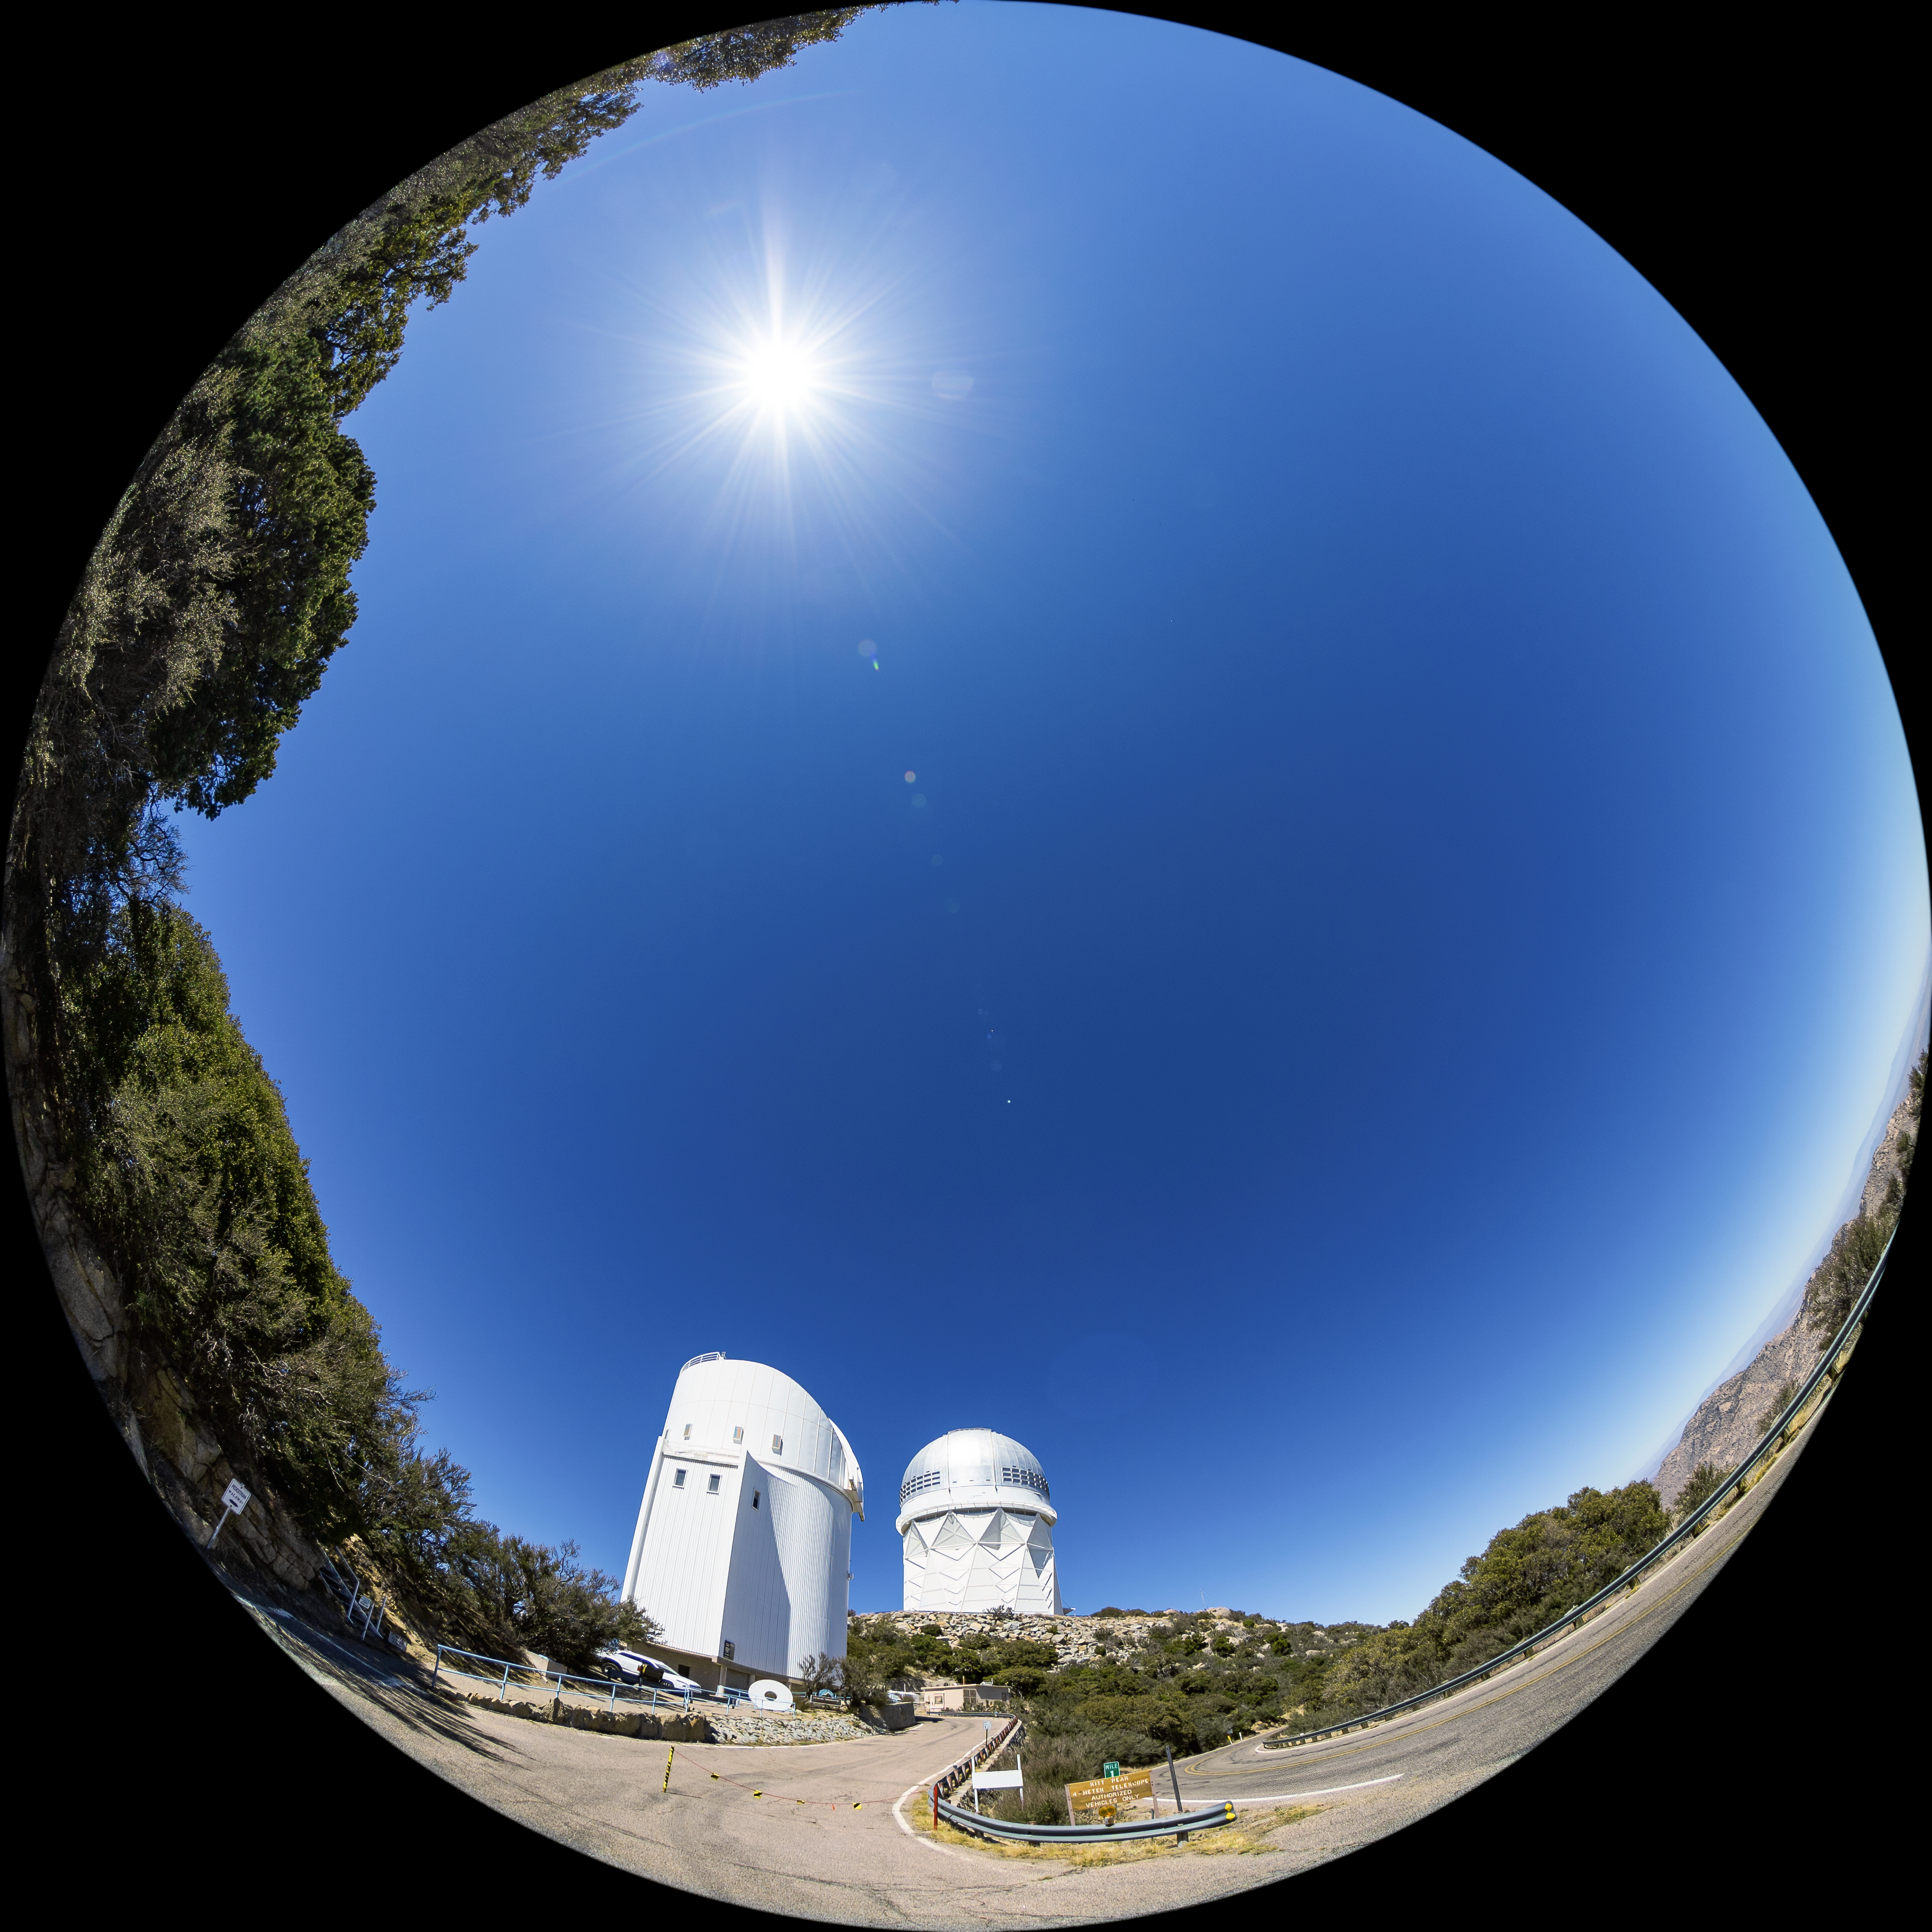

Nicholas U. Mayall 4-meter Telescope and UArizona Bok 2.3-meter Telescope Fulldome

A fulldome view of the Nicholas U. Mayall 4-meter Telescope and the UA Bok 2.3-meter Telescope at Kitt Peak National Observatory (KPNO), a Program of NSF NOIRLab.

Credit: KPNO/NOIRLab/NSF/AURA/T. Matsopoulos